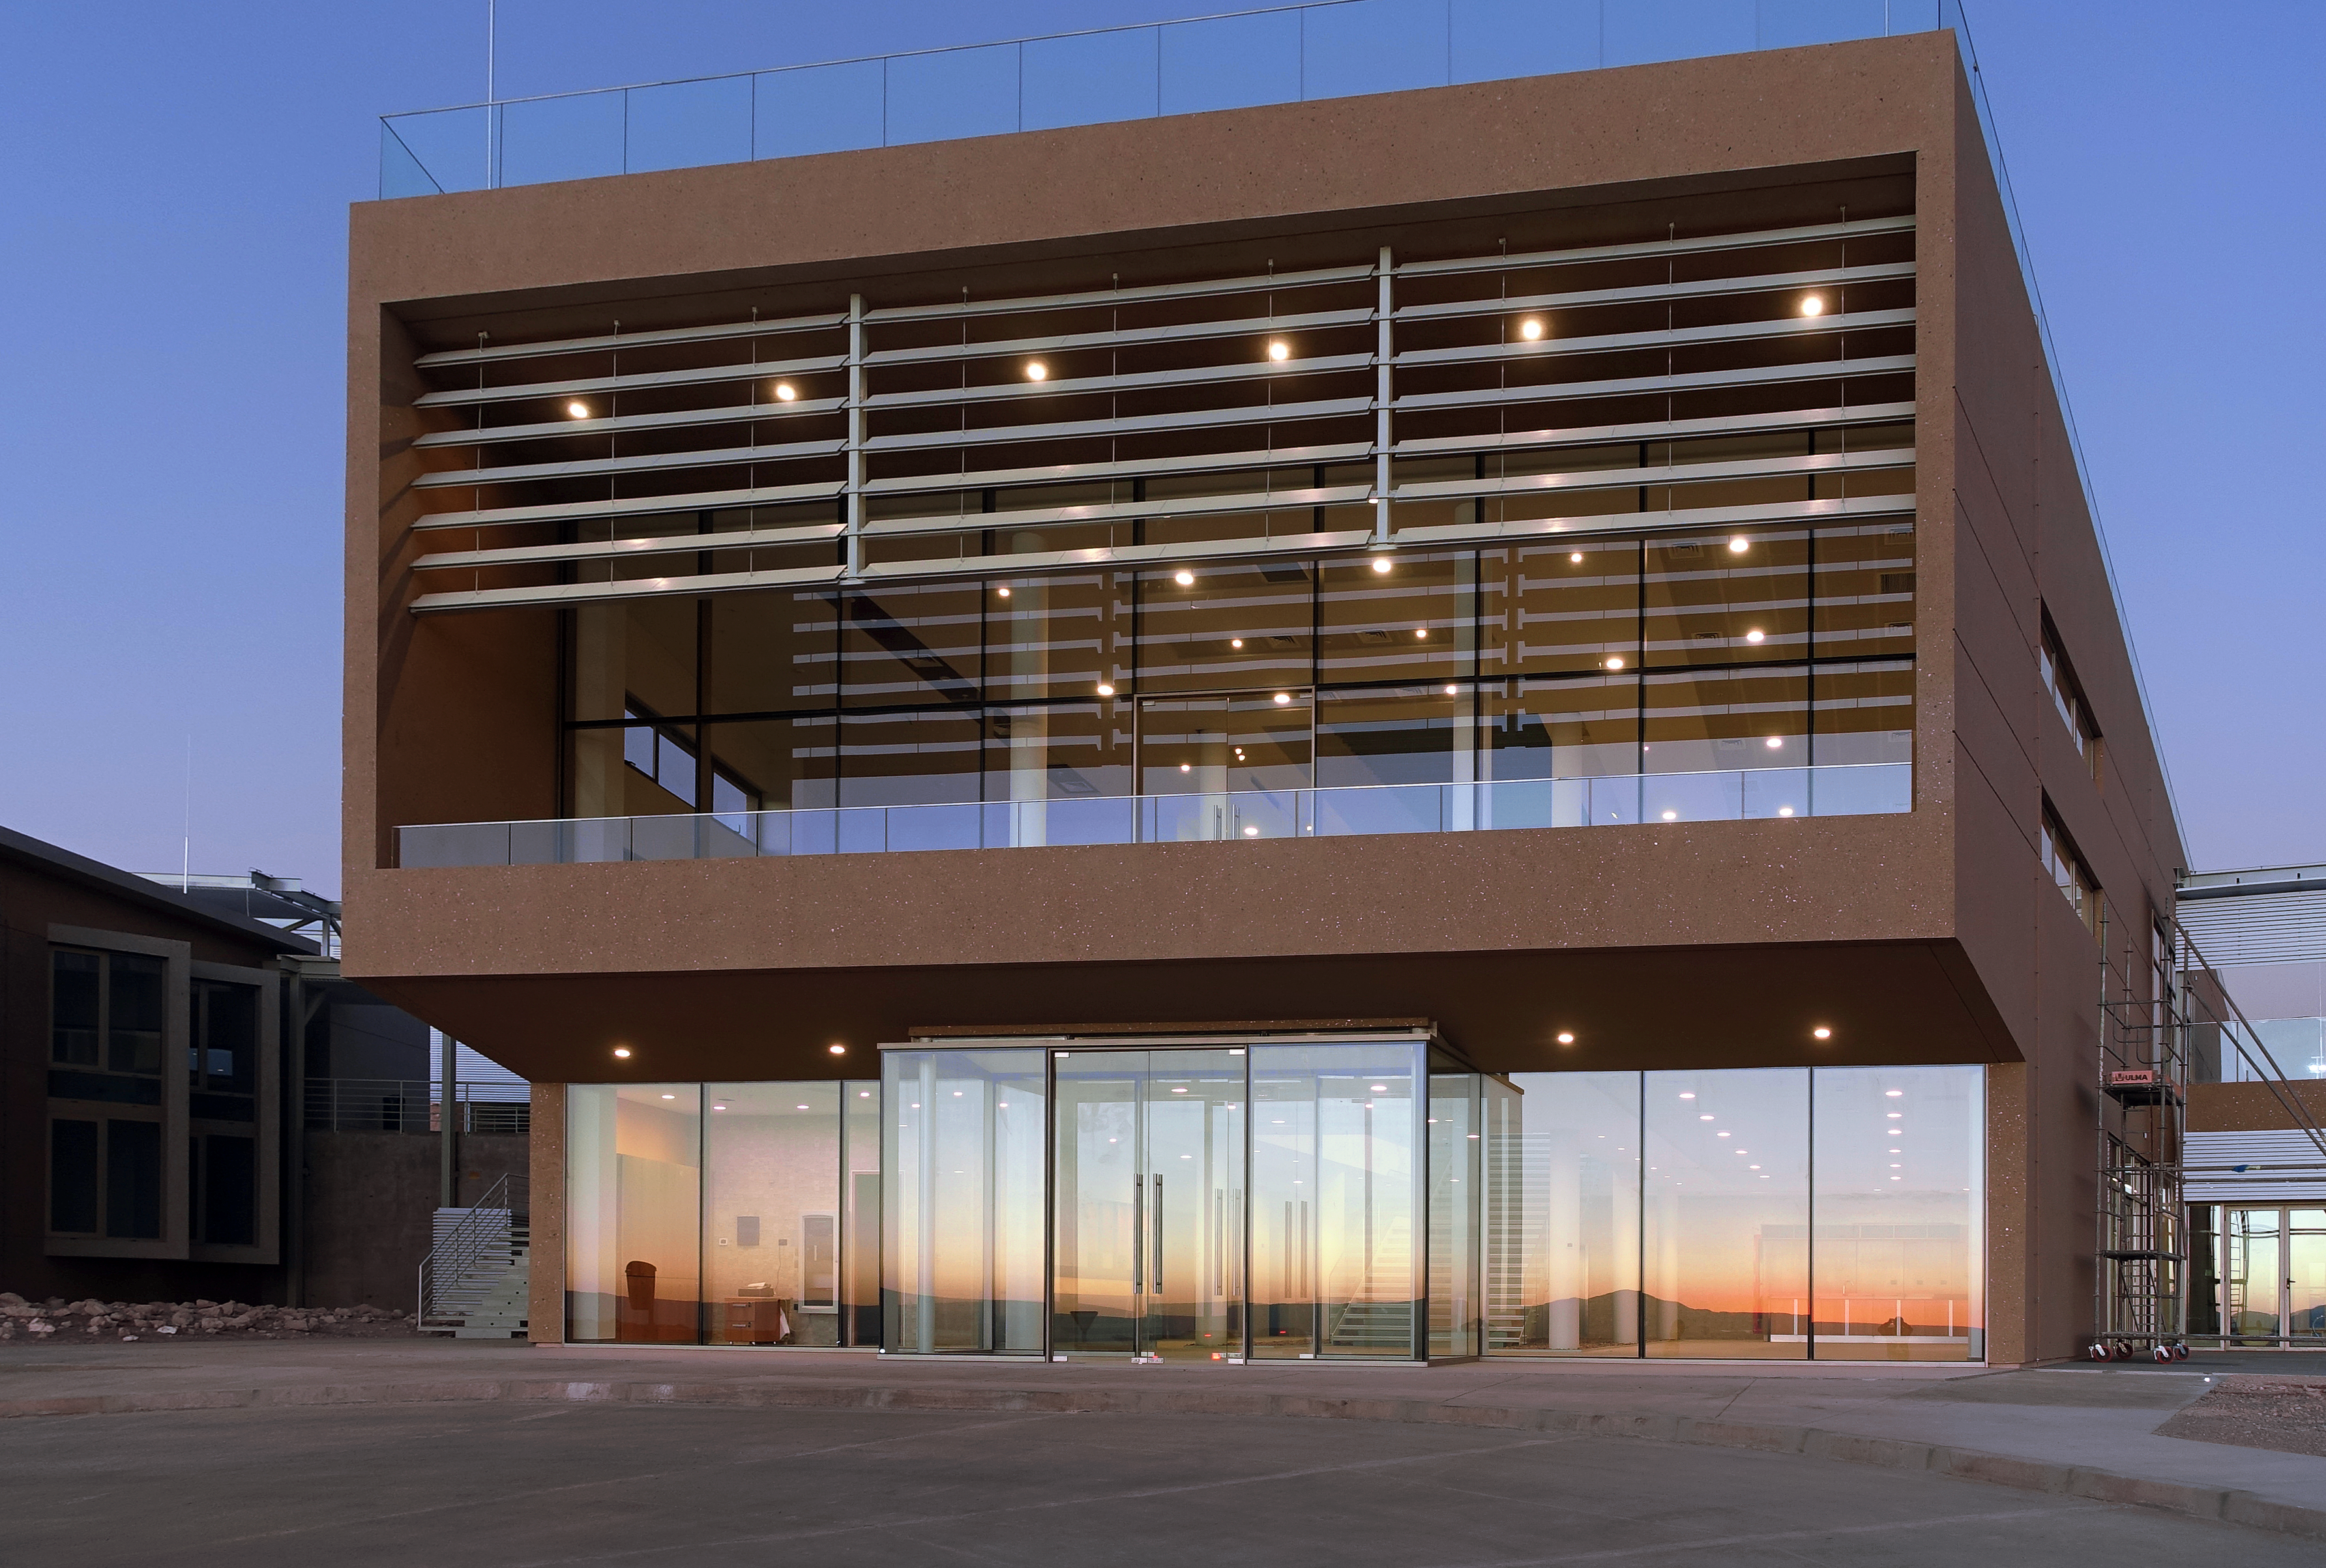

Well on its way: the ALMA Residencia

The Atacama Large Millimeter/submillimeter Array (ALMA) sits high up on the Chajnantor Plateau in Chile. Construction of ALMA began in 2008, and the array saw first light in 2011. Up to now the astronomers, engineers, and technicians working at the site have had to live in temporary containers located at the facility’s basecamp. They will be pleased to hear that this situation will soon be coming to an end, as construction of the new ALMA Residencia reaches its final stages.

Once all of ALMA’s antennas were successfully installed on the plateau, work began on the Residencia in early 2015. Located at the Operations Support Facility (OSF) at an altitude of 3000 metres, it is around 30 kilometres away from and over 2000 metres lower than ALMA, which resides in the Andes mountains at an altitude of 5000 metres. The OSF serves as the main basecamp for ALMA, coordinating all of the array’s scientific activities, maintaining the site’s daily operations, and acting as a hub for all contractors.

This image shows the recently completed main building of the Residencia, with a façade that has been carefully designed to complement and blend perfectly with the colours and topology of the surrounding desert landscape. The construction was carried out by local Chilean contractors with experience of the harsh and remote location: Constructora L y D S.A. and Axis Desarrollos Constructivos S.A., together comprising the Axis LyD consortium. This is an ESO deliverable for ALMA with a financial contribution from East Asia, and the construction work was funded by ESO (80%) and East Asia (20%).

Further work now continues inside to fit out the Residencia, which houses facilities that include a cafeteria, library, lounge, spa with gym, swimming pool, and 120 dormitory rooms for ALMA workers.

Credit: ALMA (ESO/NOAJ/NRAO)/ESO (W. Wild)